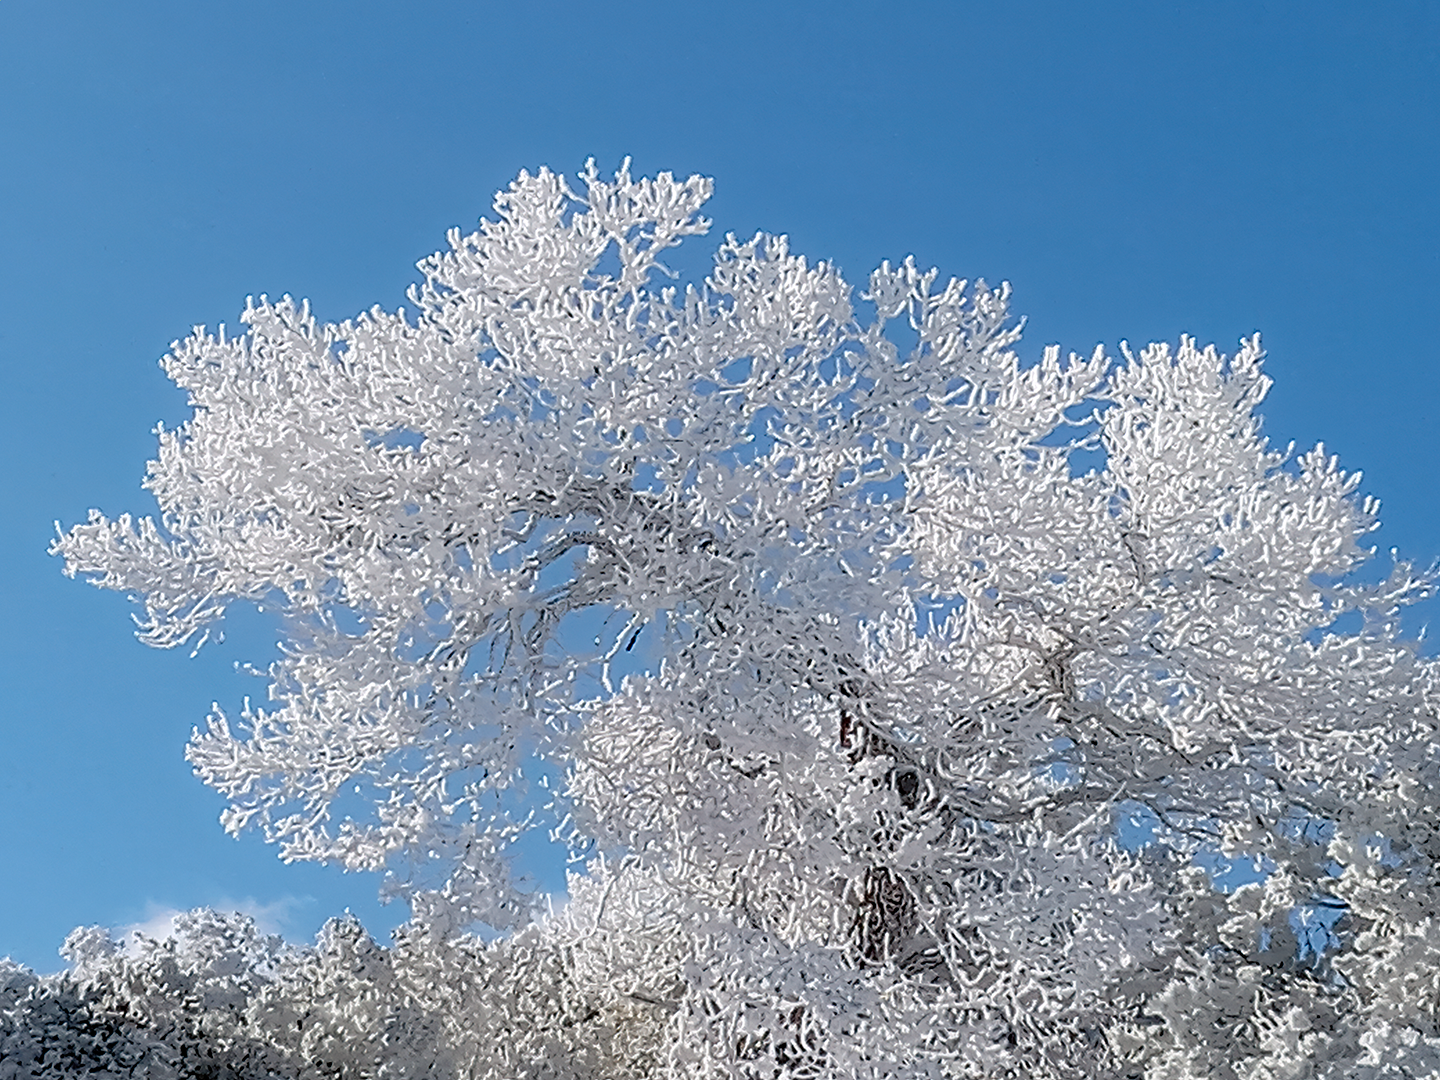

Snow at Kitt Peak National Observatory.

Snow on the trees at Kitt Peak National Observatory.

Credit: KPNO/NOIRLab/NSF/AURA